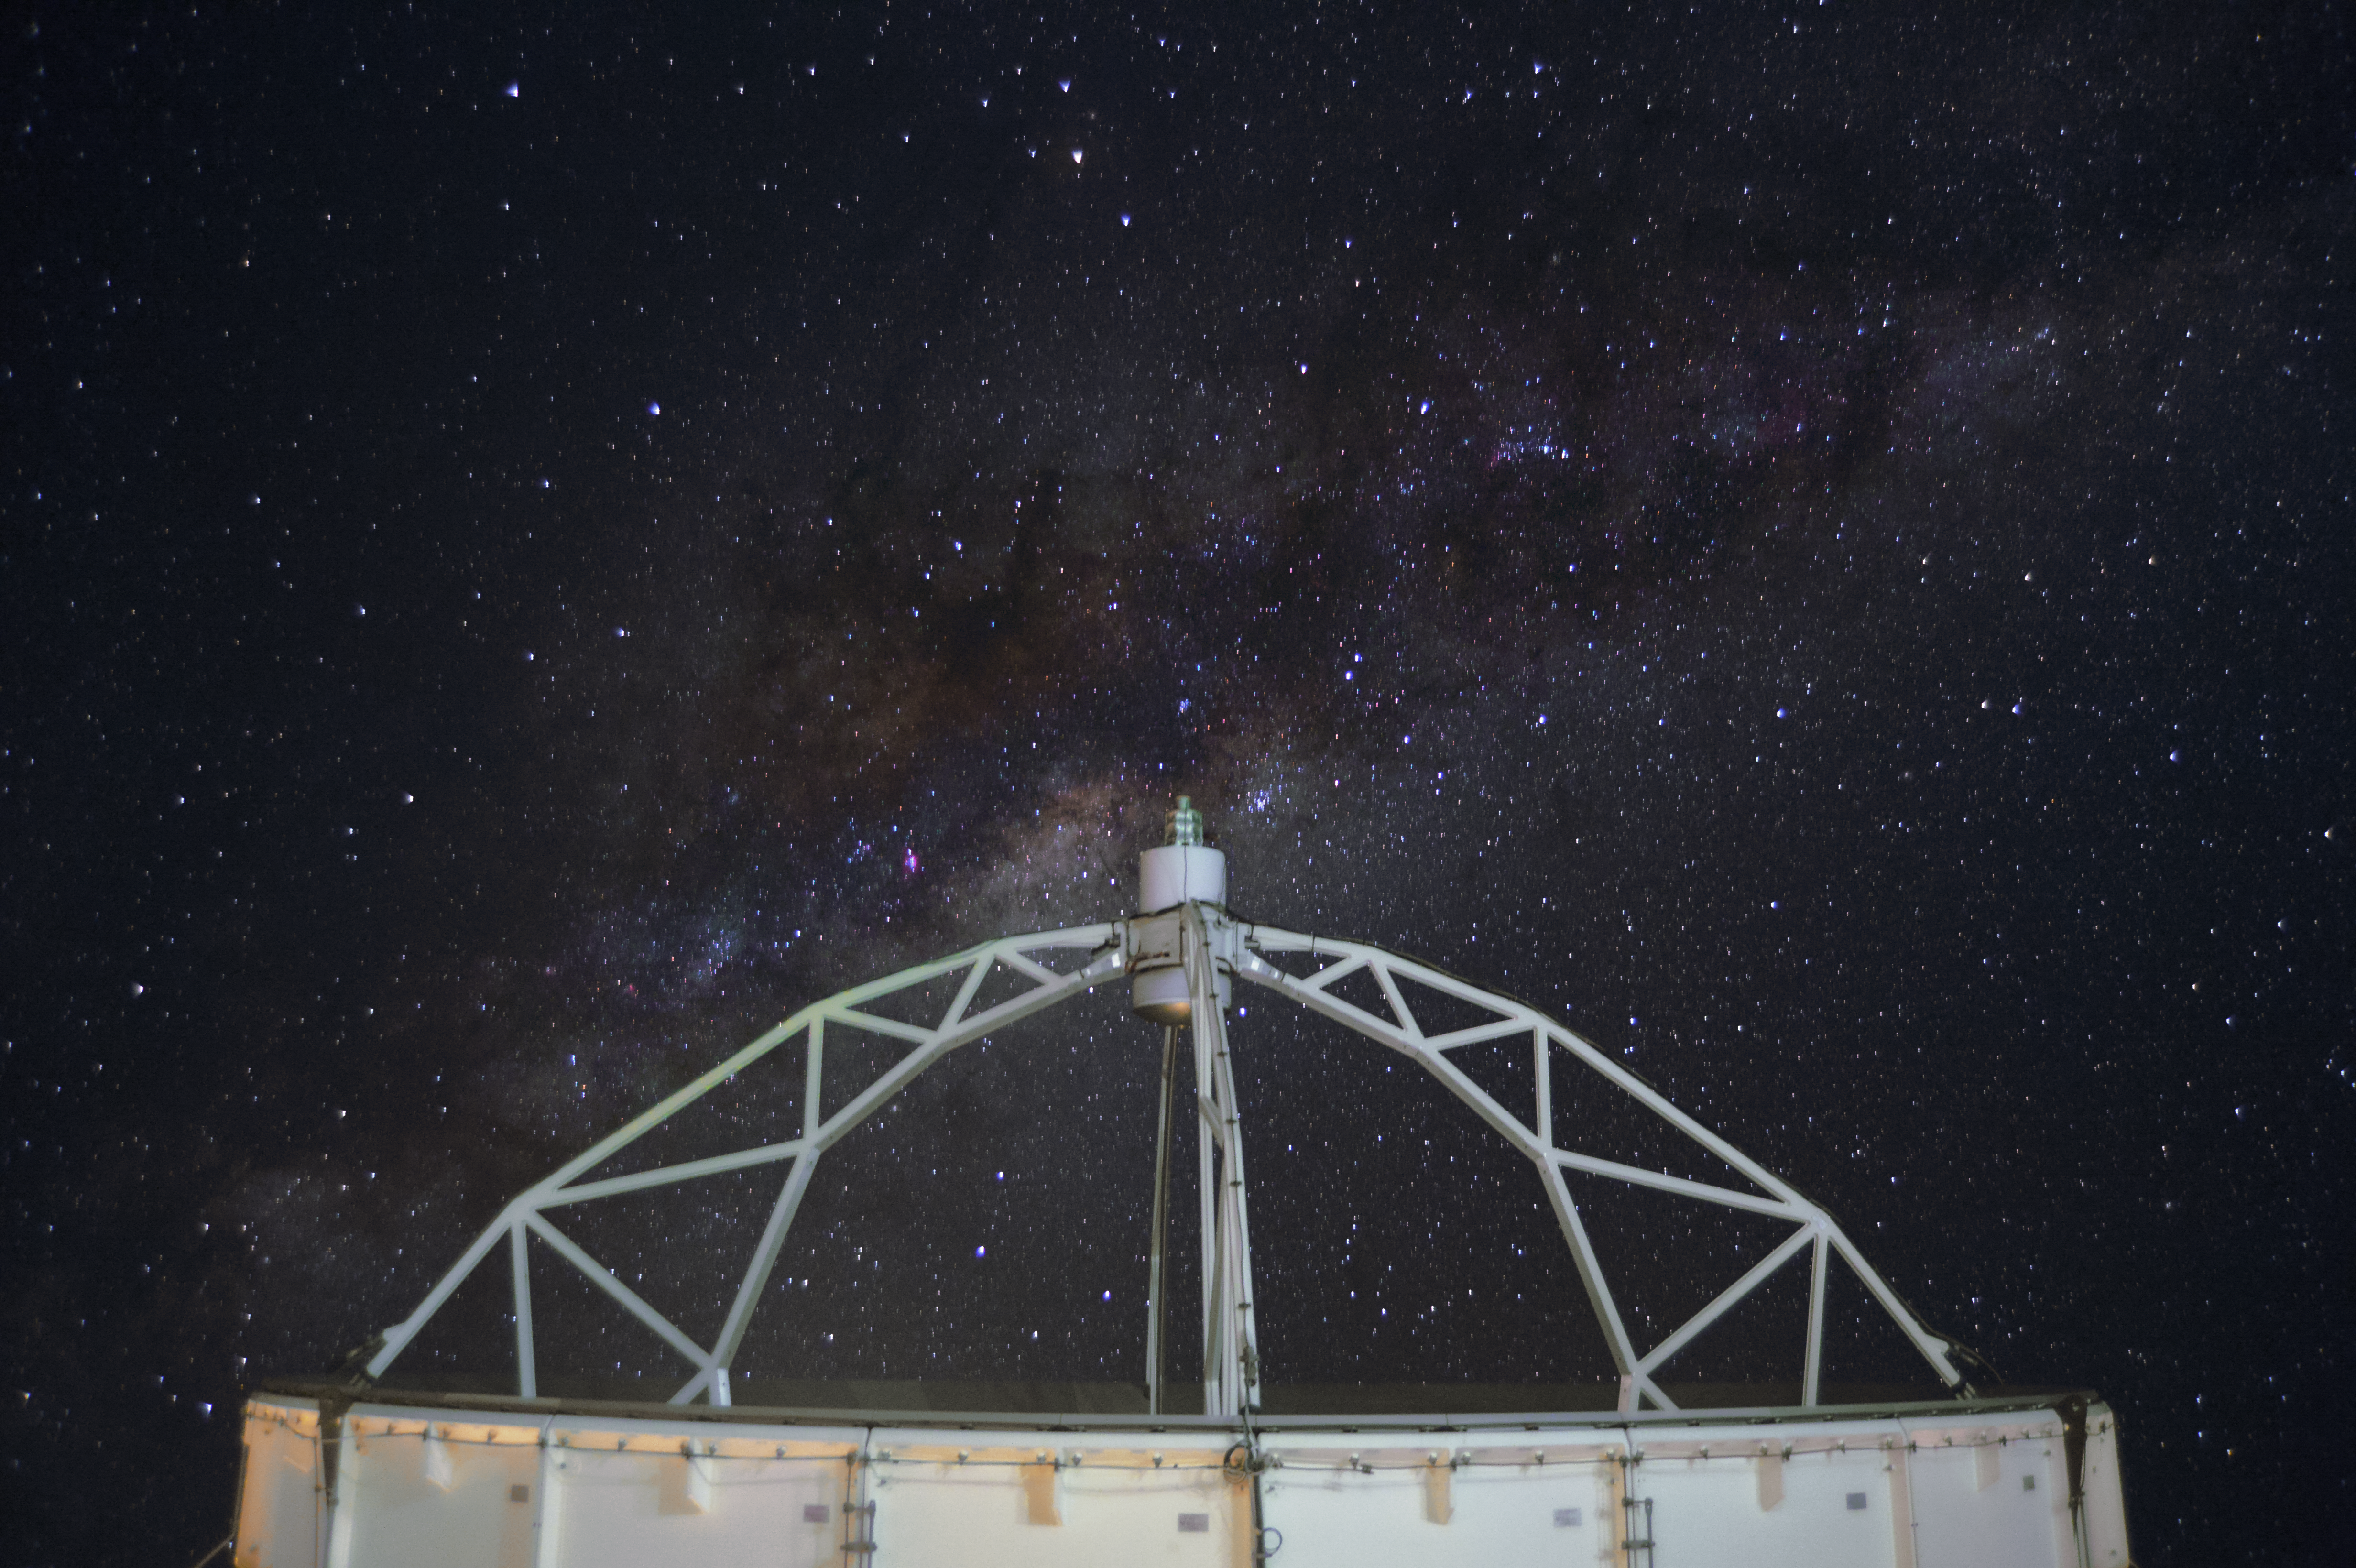

APEX scratching the sky

This image shows the dish of the Atacama Pathfinder Experiment (APEX) telescope seen perfectly from the side, including the starry sky.

Credit: C. Duran/ESO